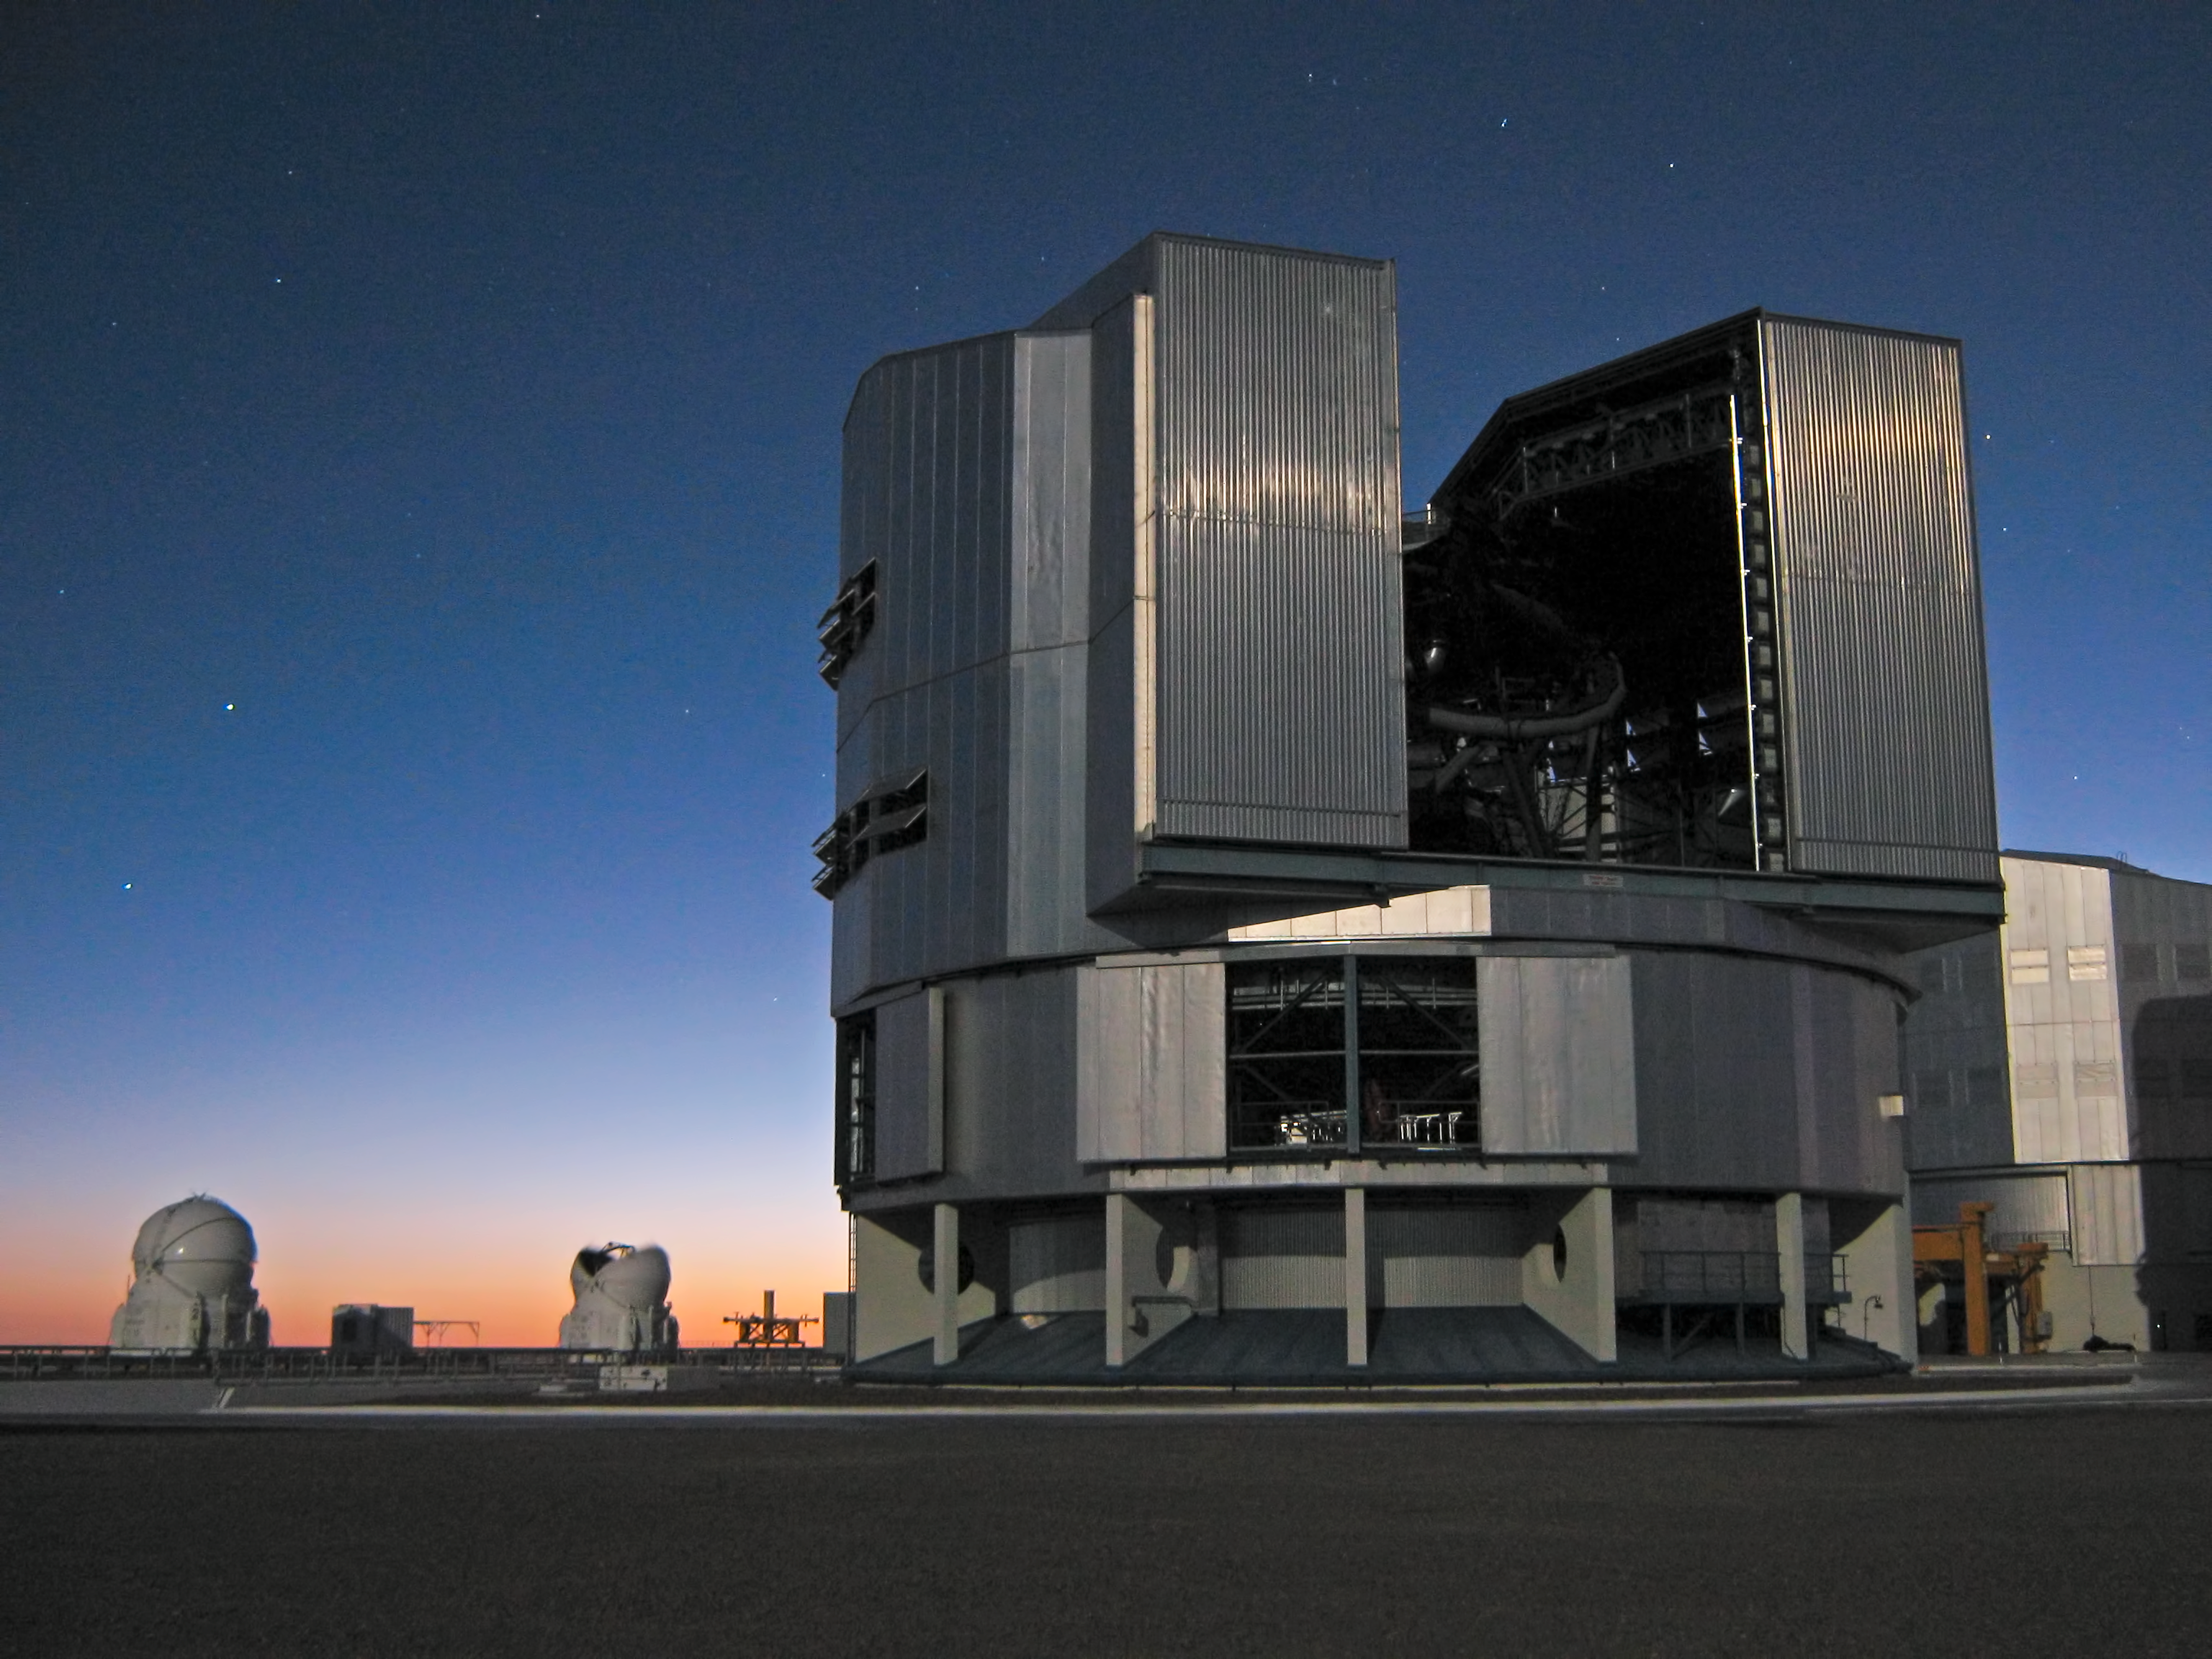

Yepun in the twilight

View of the VLT Unit Telescope 4, also known as Yepun, just as the twilight sets in.

Credit: F. Char/ESO